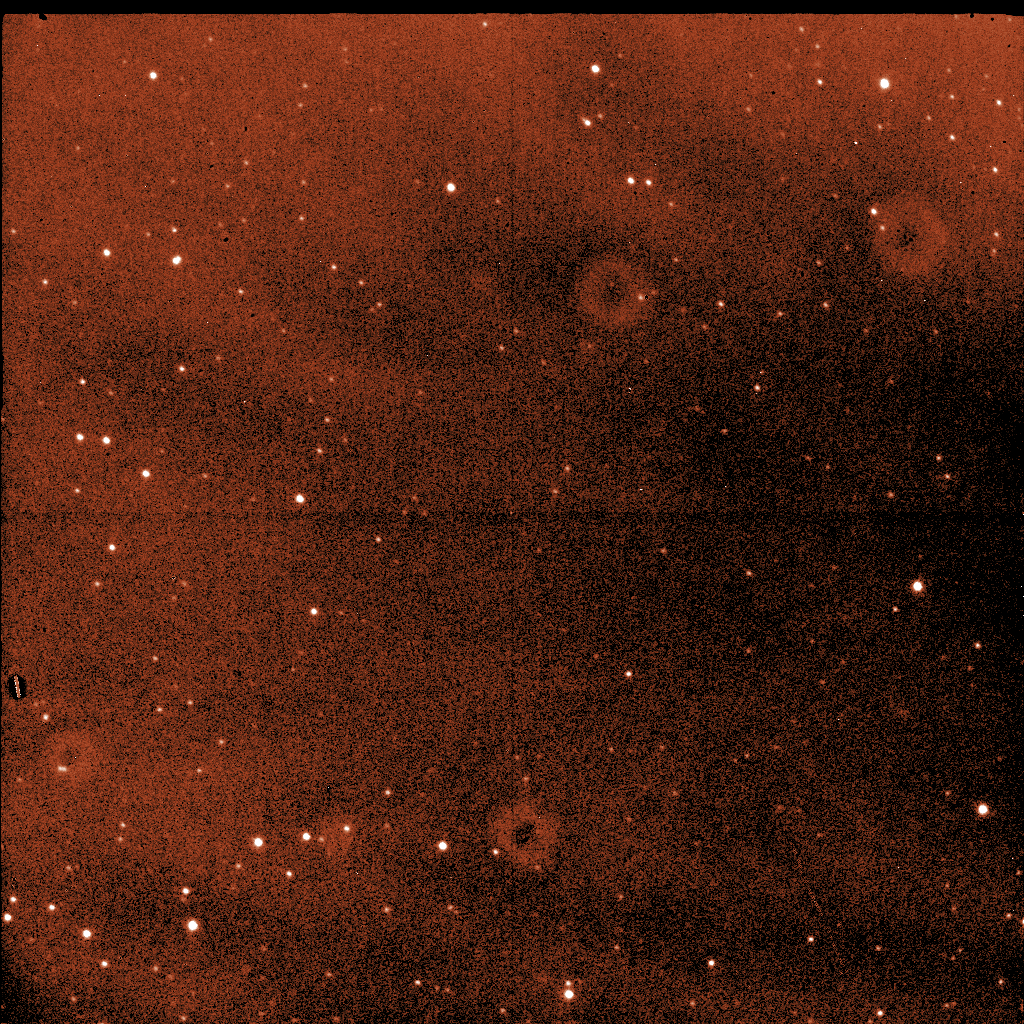

A raw image obtained with SOFI

The images taken with astronomical instruments always record the intensity levels: the colour information is obtained by taking exposures through different glass filters, in this case the near-infrared K filter. This image was used, together with many others, to produce the infrared component of the B68 image displayed above.

Credit: ESO